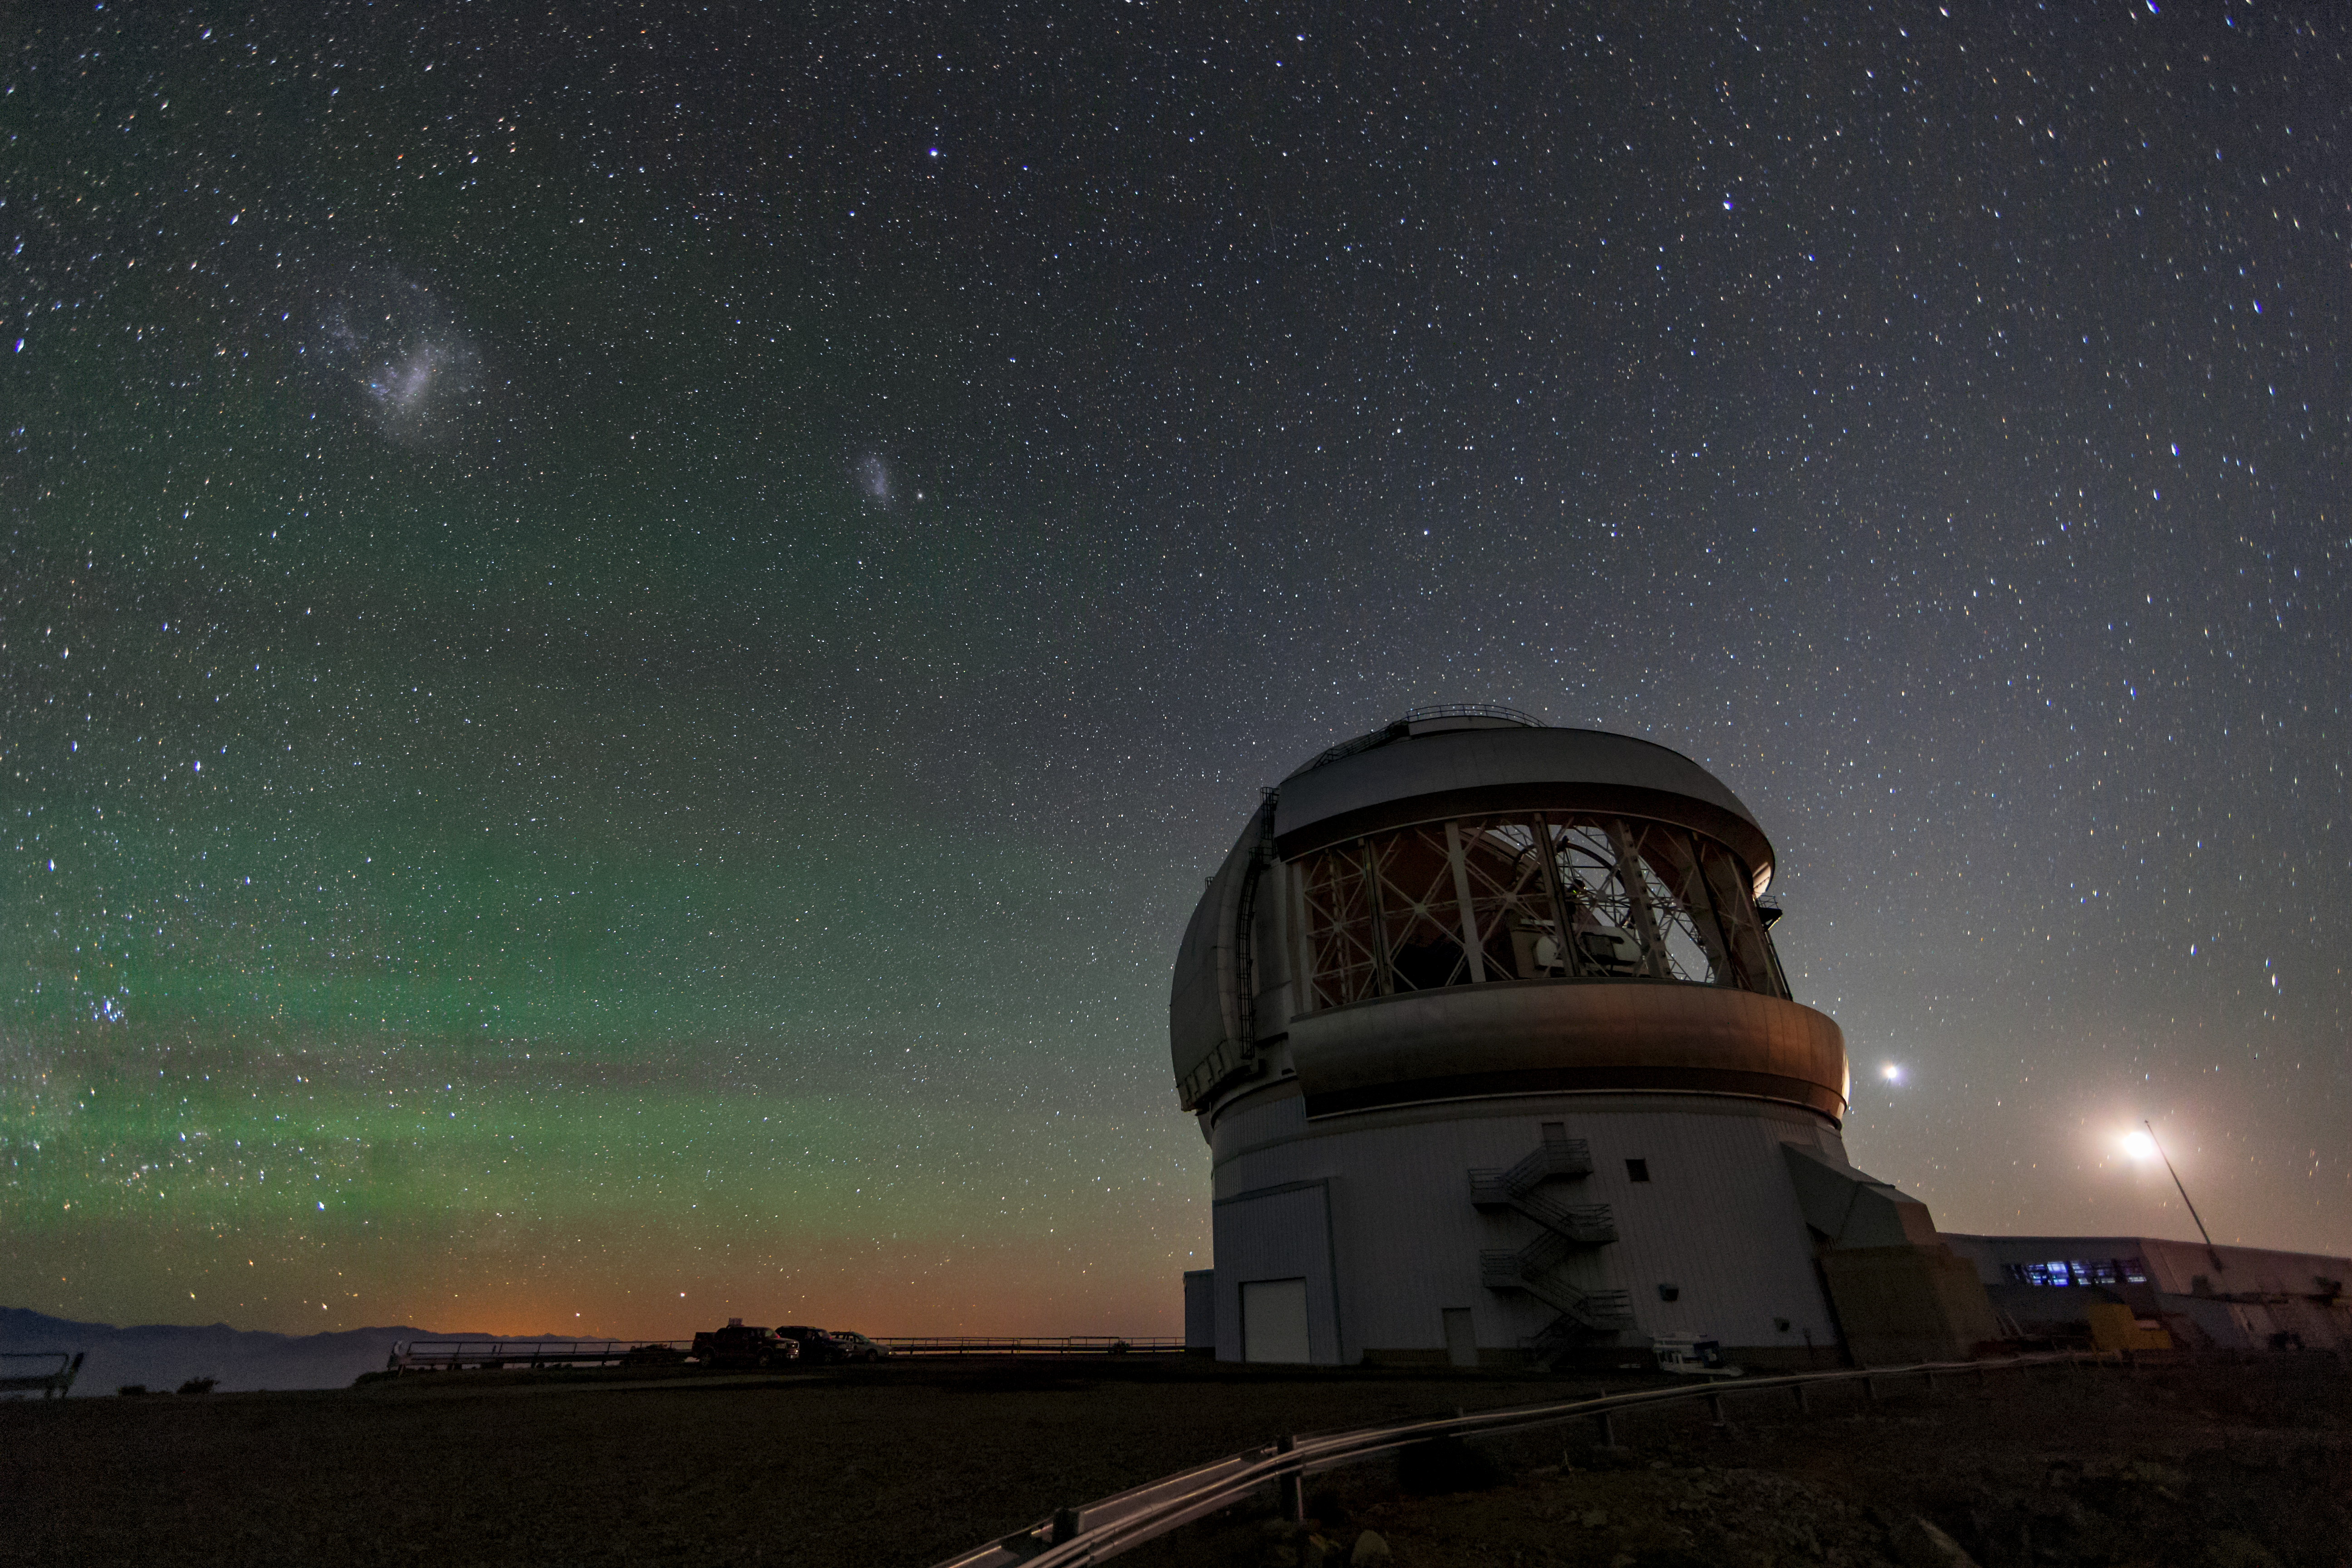

The Magellanic Clouds over Gemini South

This wide-angle shot shows the Magellanic Clouds, irregular galaxies orbiting our own Milky Way which are easily visible to the naked eye, over Gemini South. Gemini South is part of the International Gemini Observatory, a program of NSF NOIRLab.

Credit: International Gemini Observatory/NOIRLab/AURA/NSF/M. Paredes